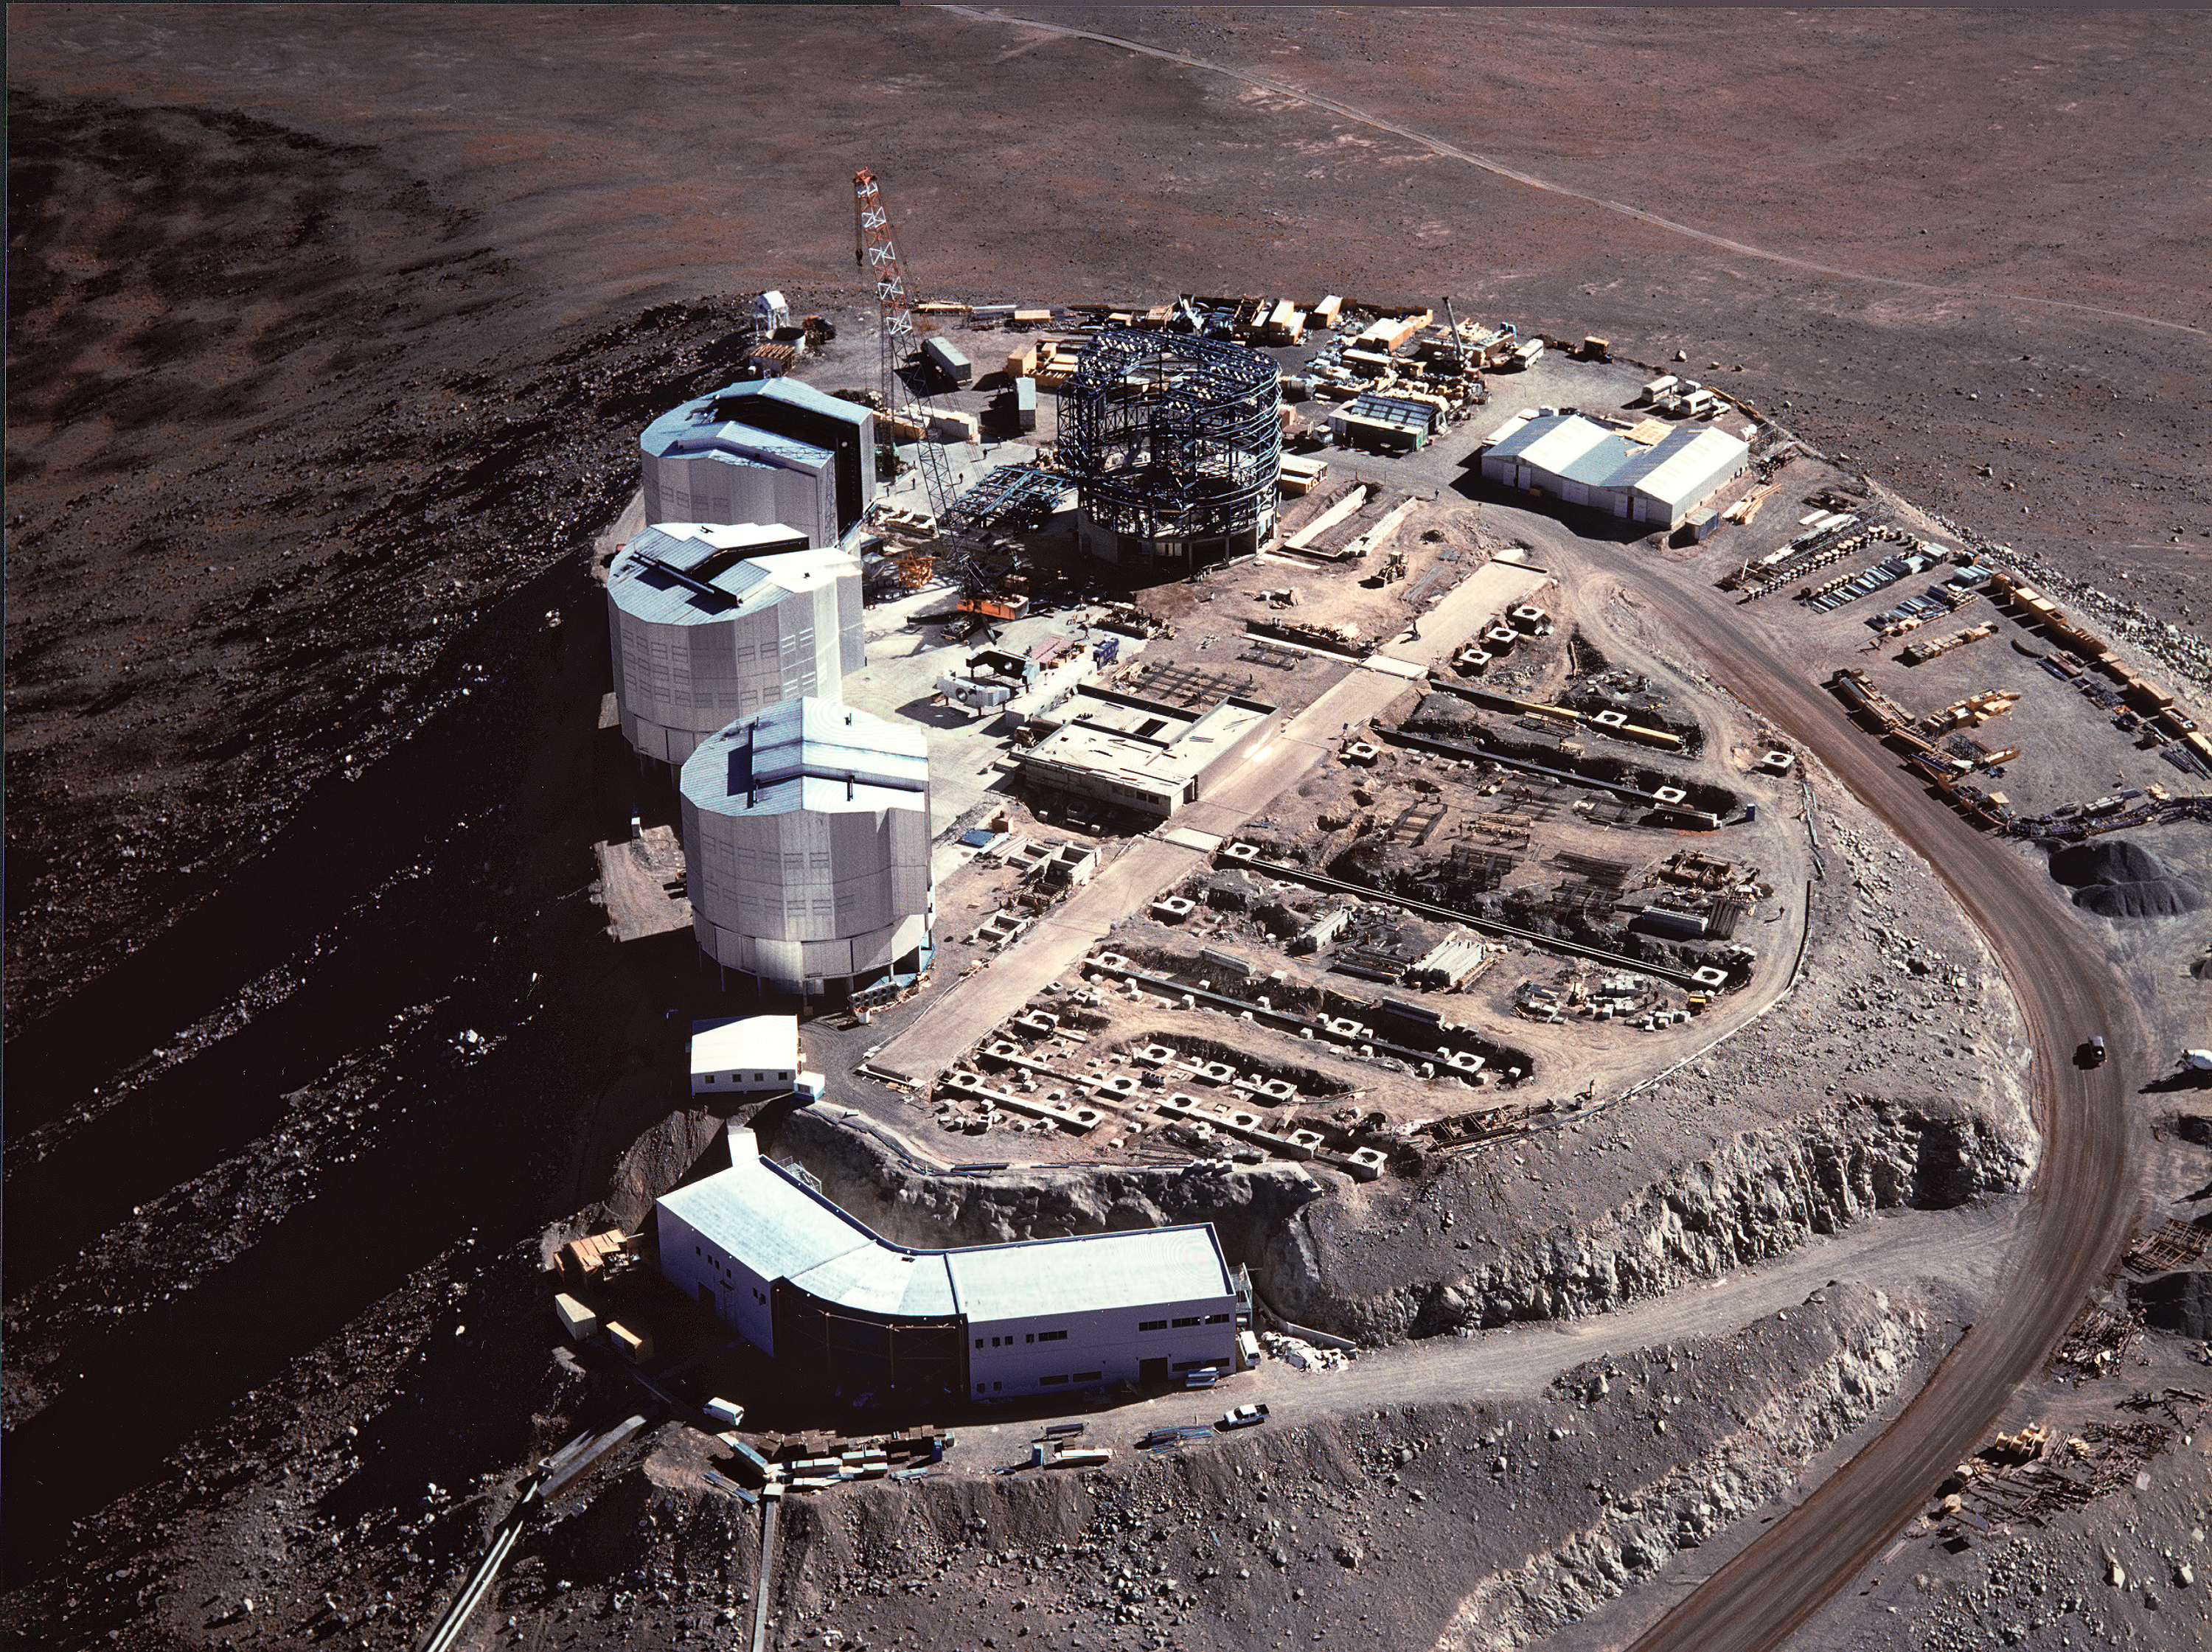

The summit platform (1997)

An aerial view of the Paranal summit in late 1997 with the large observatory platform on which the many components of VLT were being installed.

The four enclosures (telescope `domes') are seen, three of which have been closed. The long, subterranean interferometric tunnel is in the middle. The concrete supports for the smaller, moveable telescopes of the VLT Interferometric Array are located all over the platform.

The VLT control building, from where the observations with the four large telescopes will be made, is placed on a smaller and slightly lower platform in the foreground.

Credit: ESO